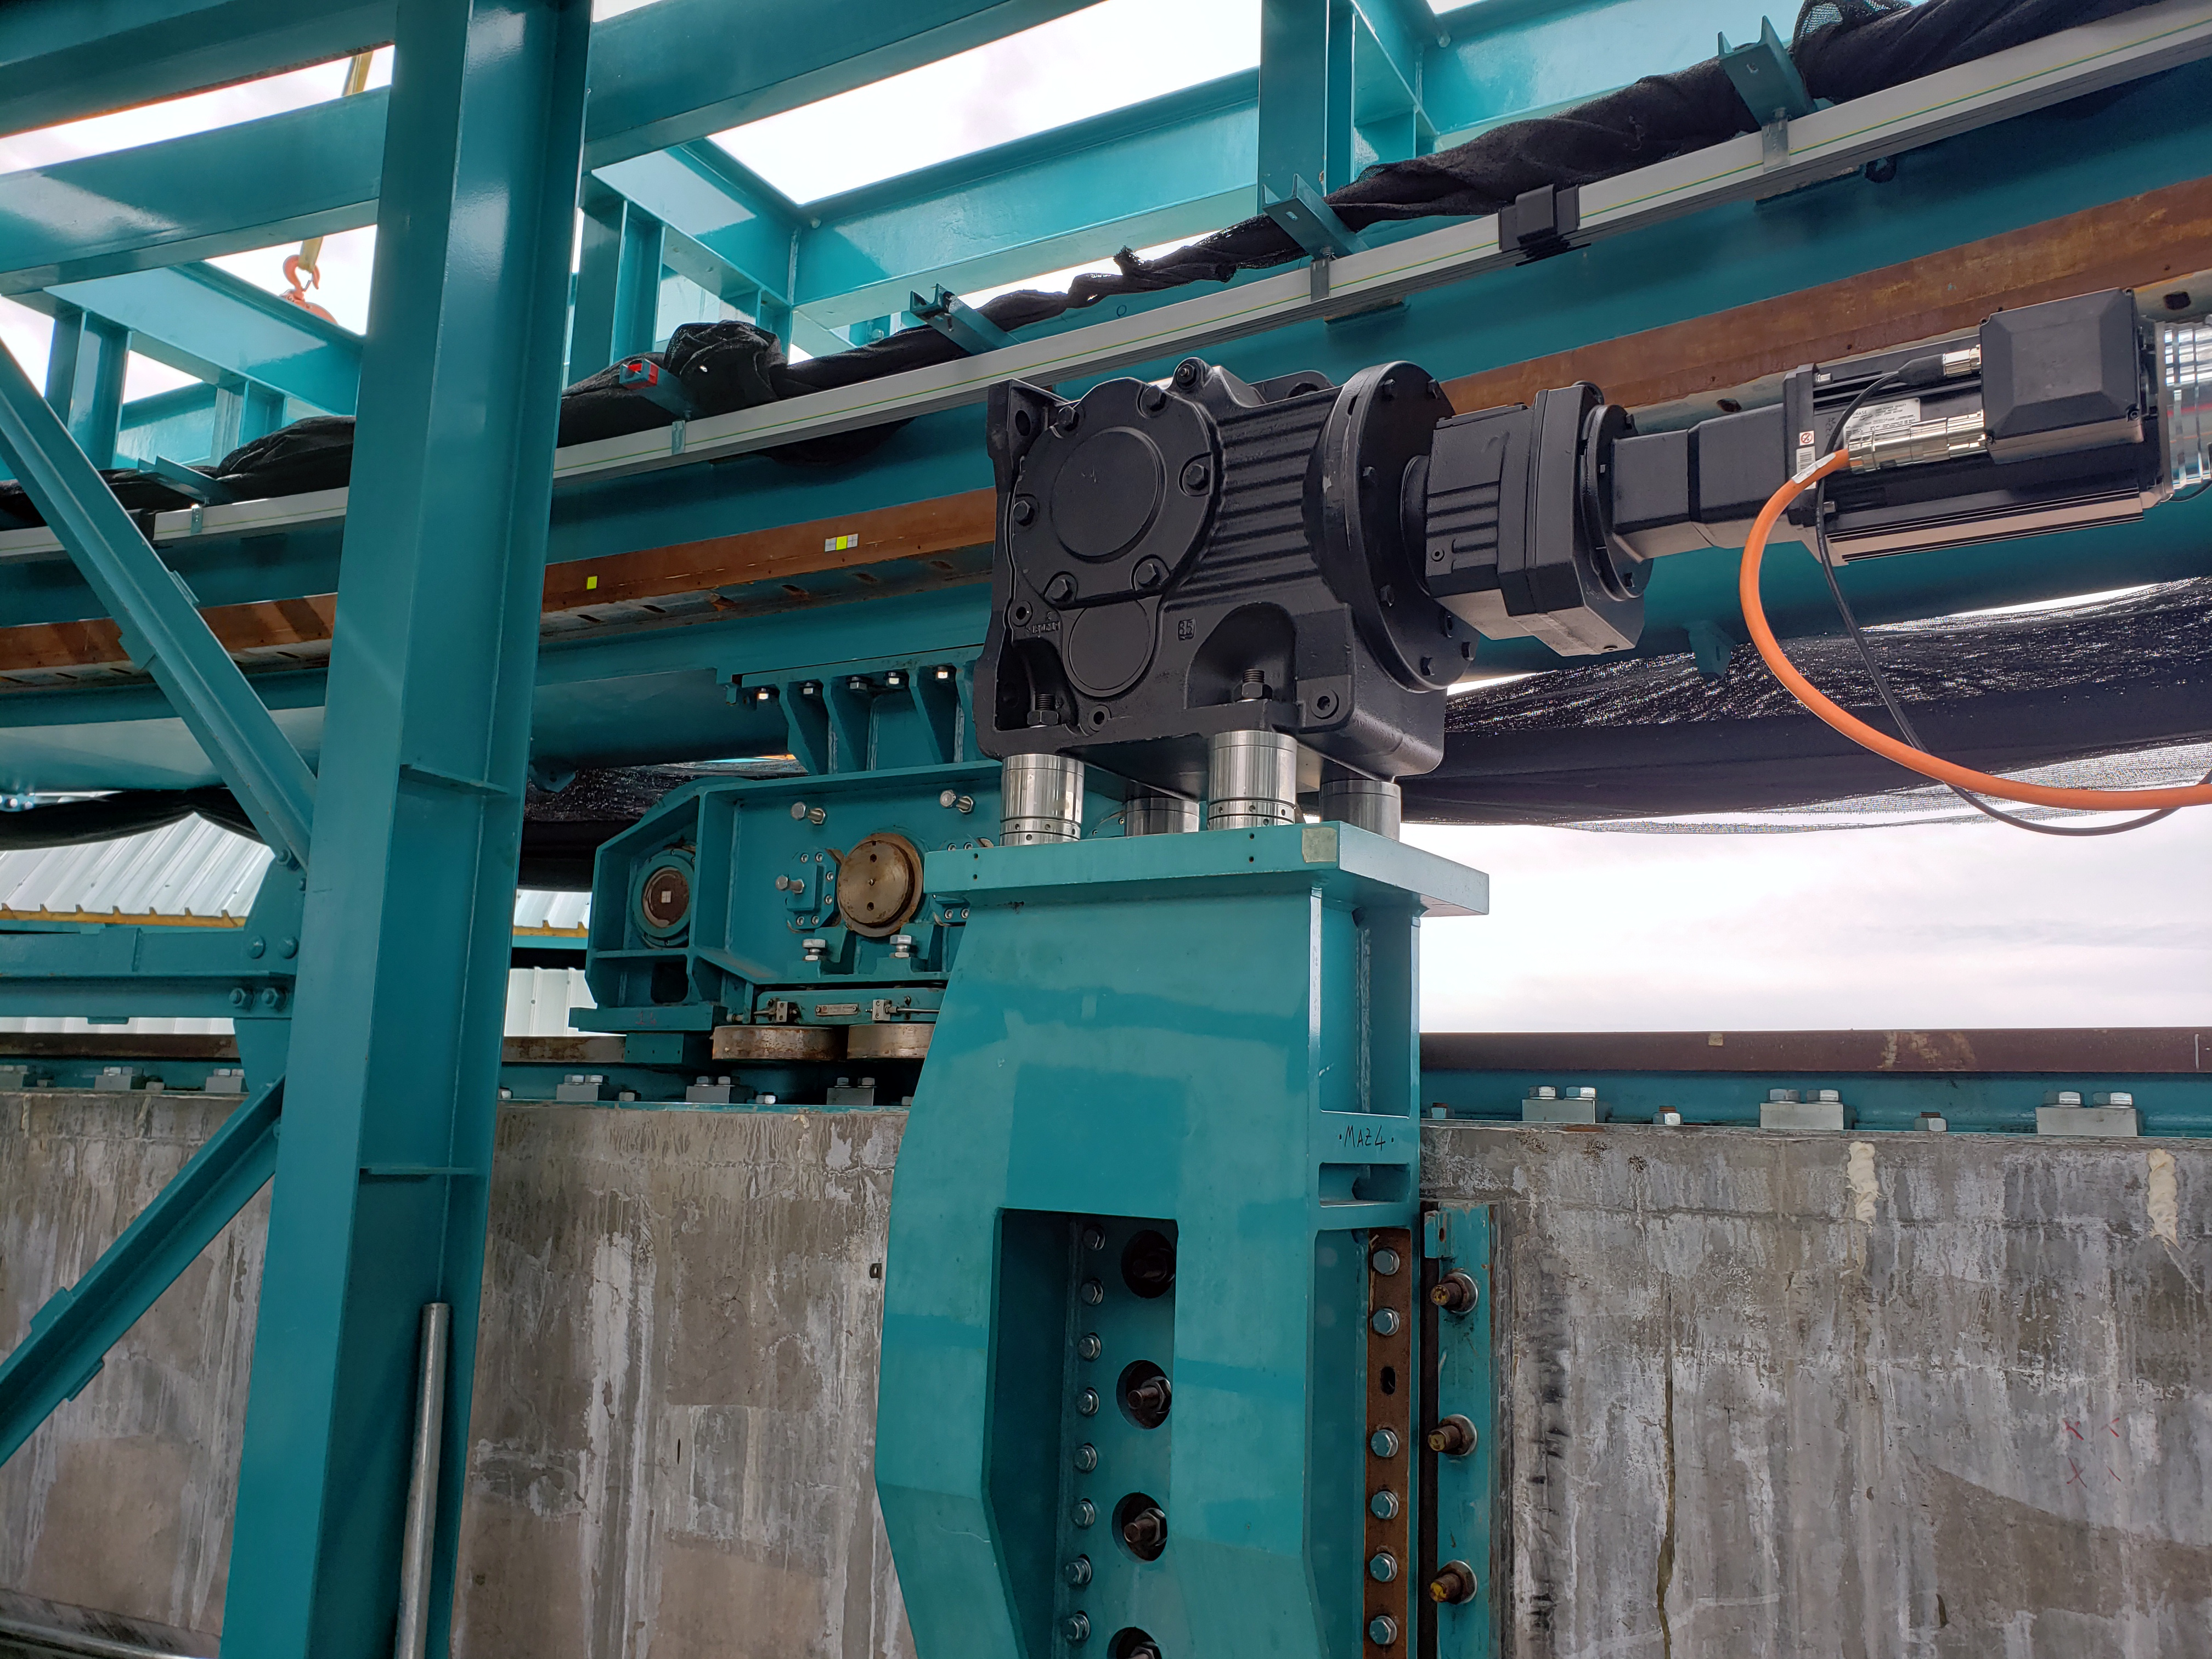

Summit Construction Progress October 2019

General overview photos of recent progress on the summit.

Credit: Rubin Observatory/NSF/AURA